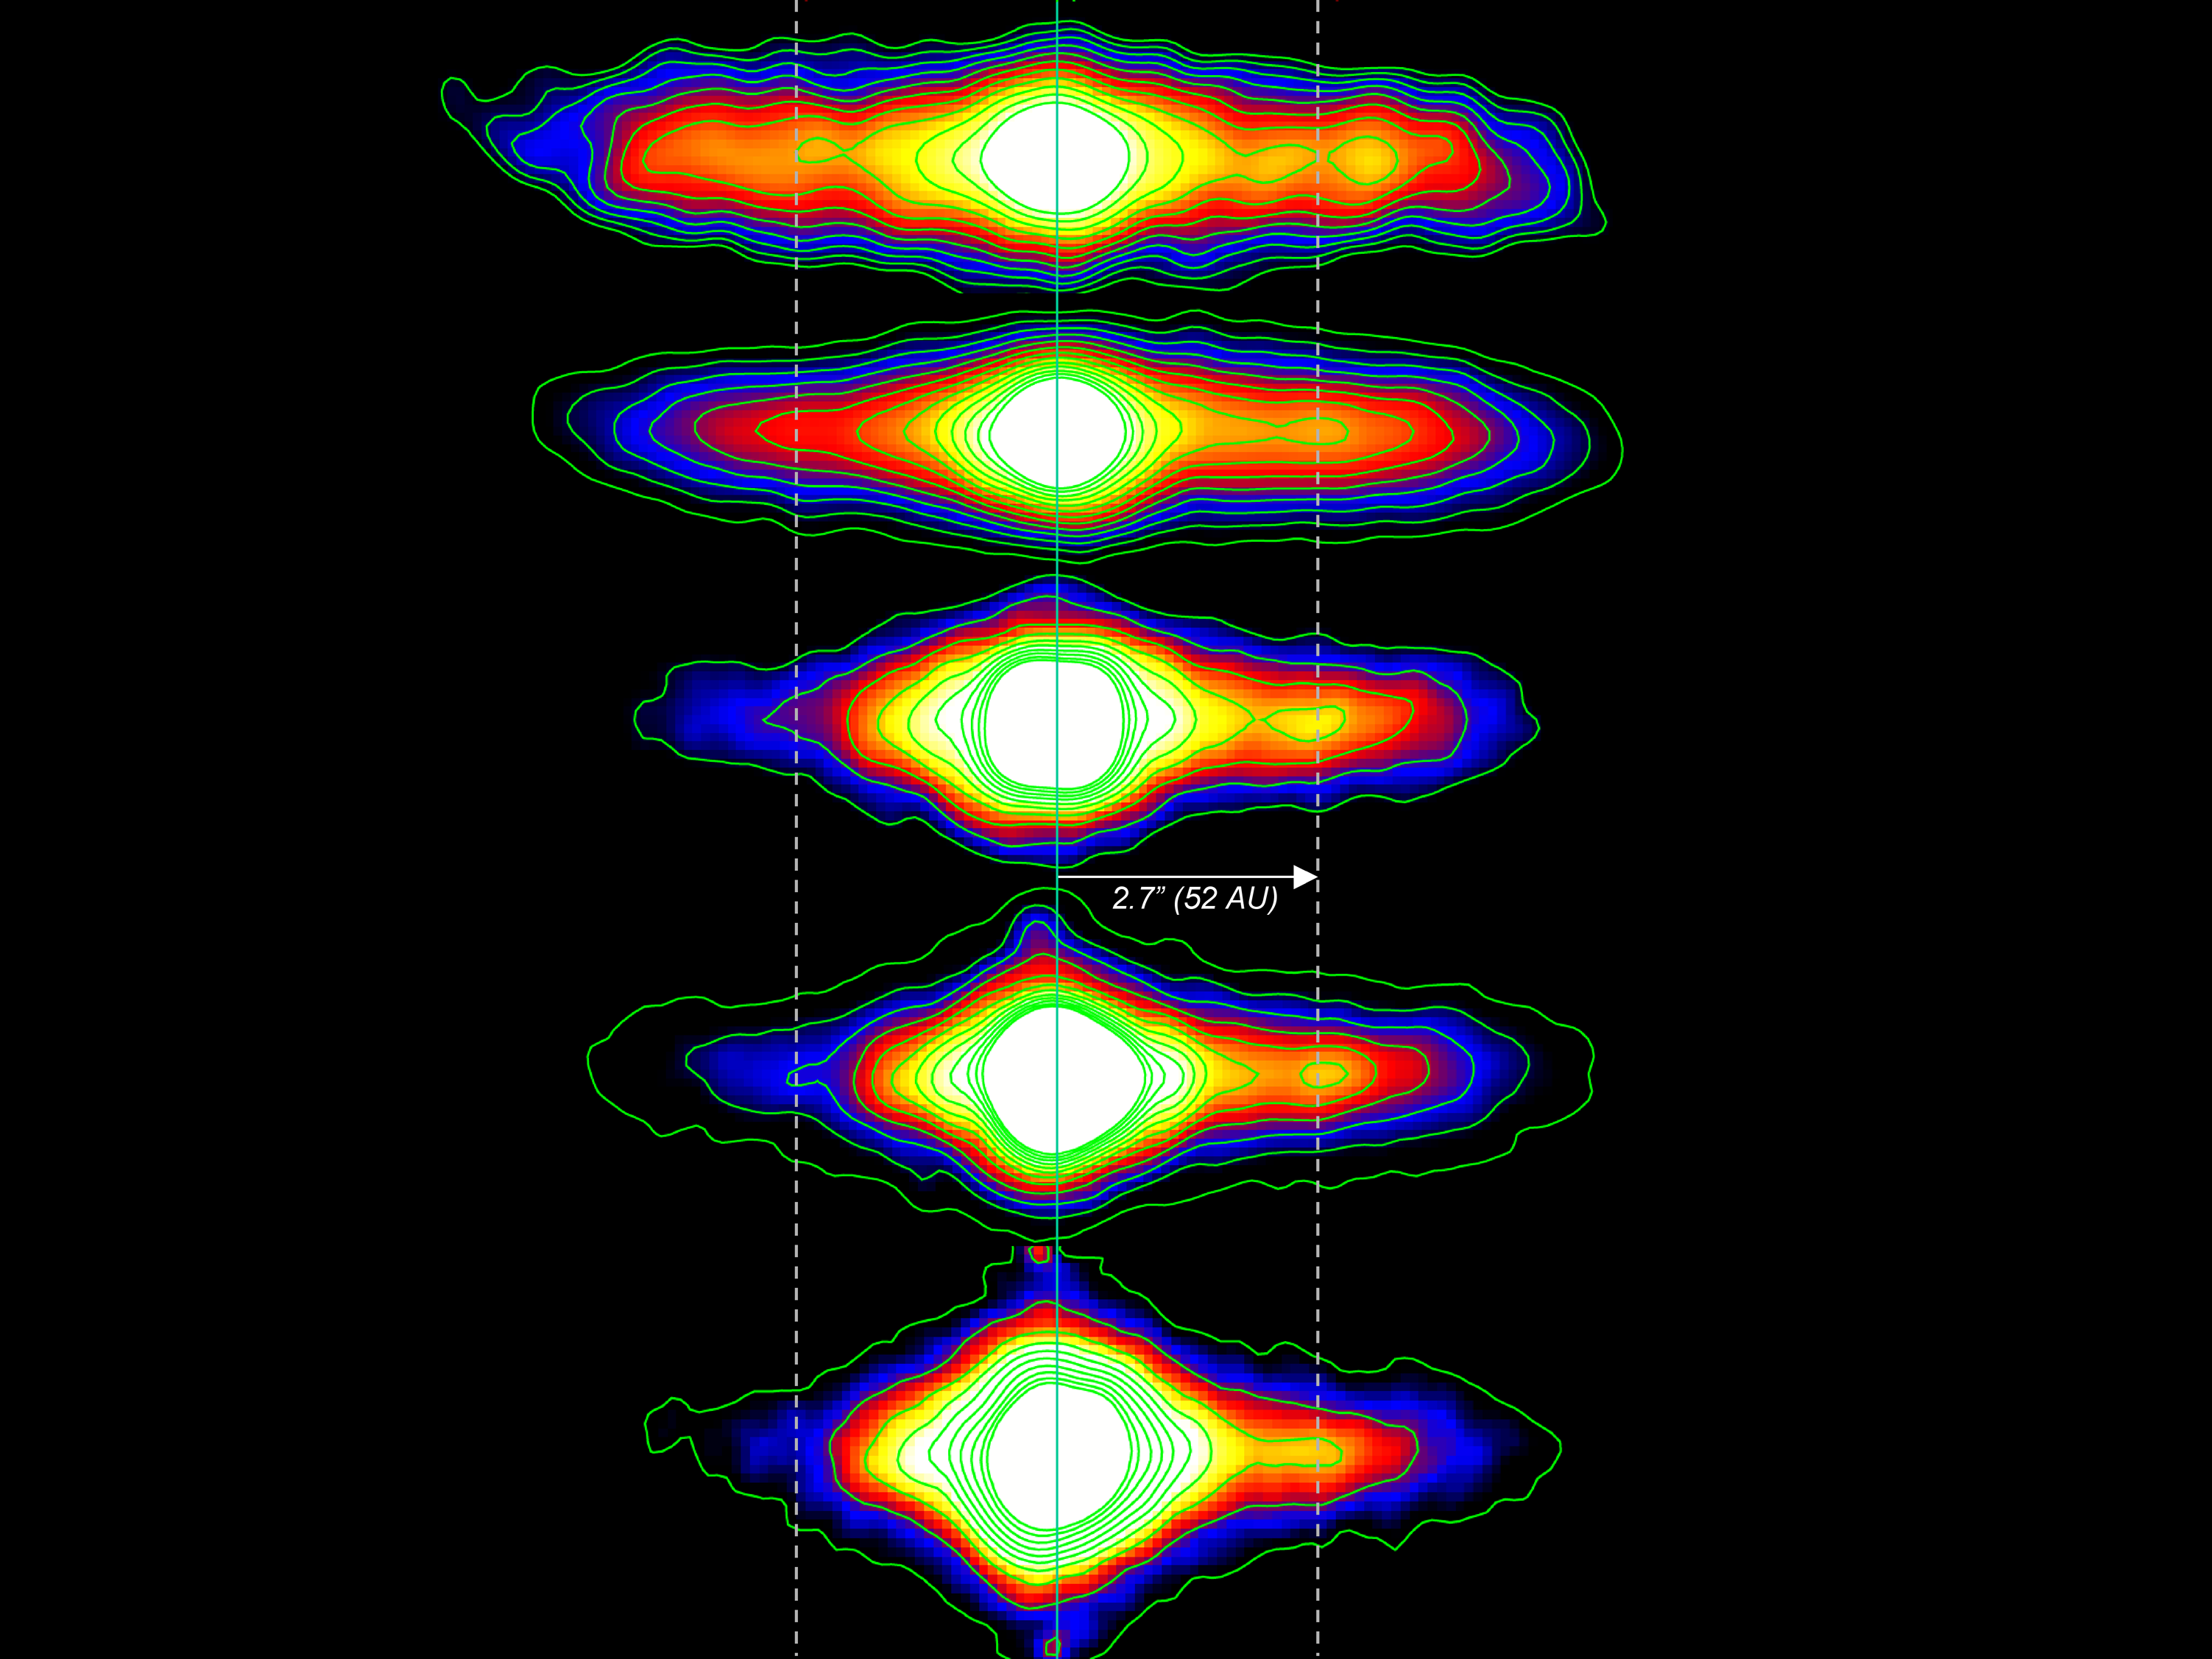

Dusting for Clues: Gemini Discovers Evidence for Colliding Bodies in Planet Forming Disk

Gemini mid-infrared images of Beta Pictoris as obtained with T-ReCS on Gemini South. Differences in the shape and strength of dust emissions within the disk can be seen as the observed wavelength changes. Note: The clump where the suspected collision occurred is to the right of the central white core at a distance of 52 Astronomical Units (AU).

Credit: Gemini Observatory